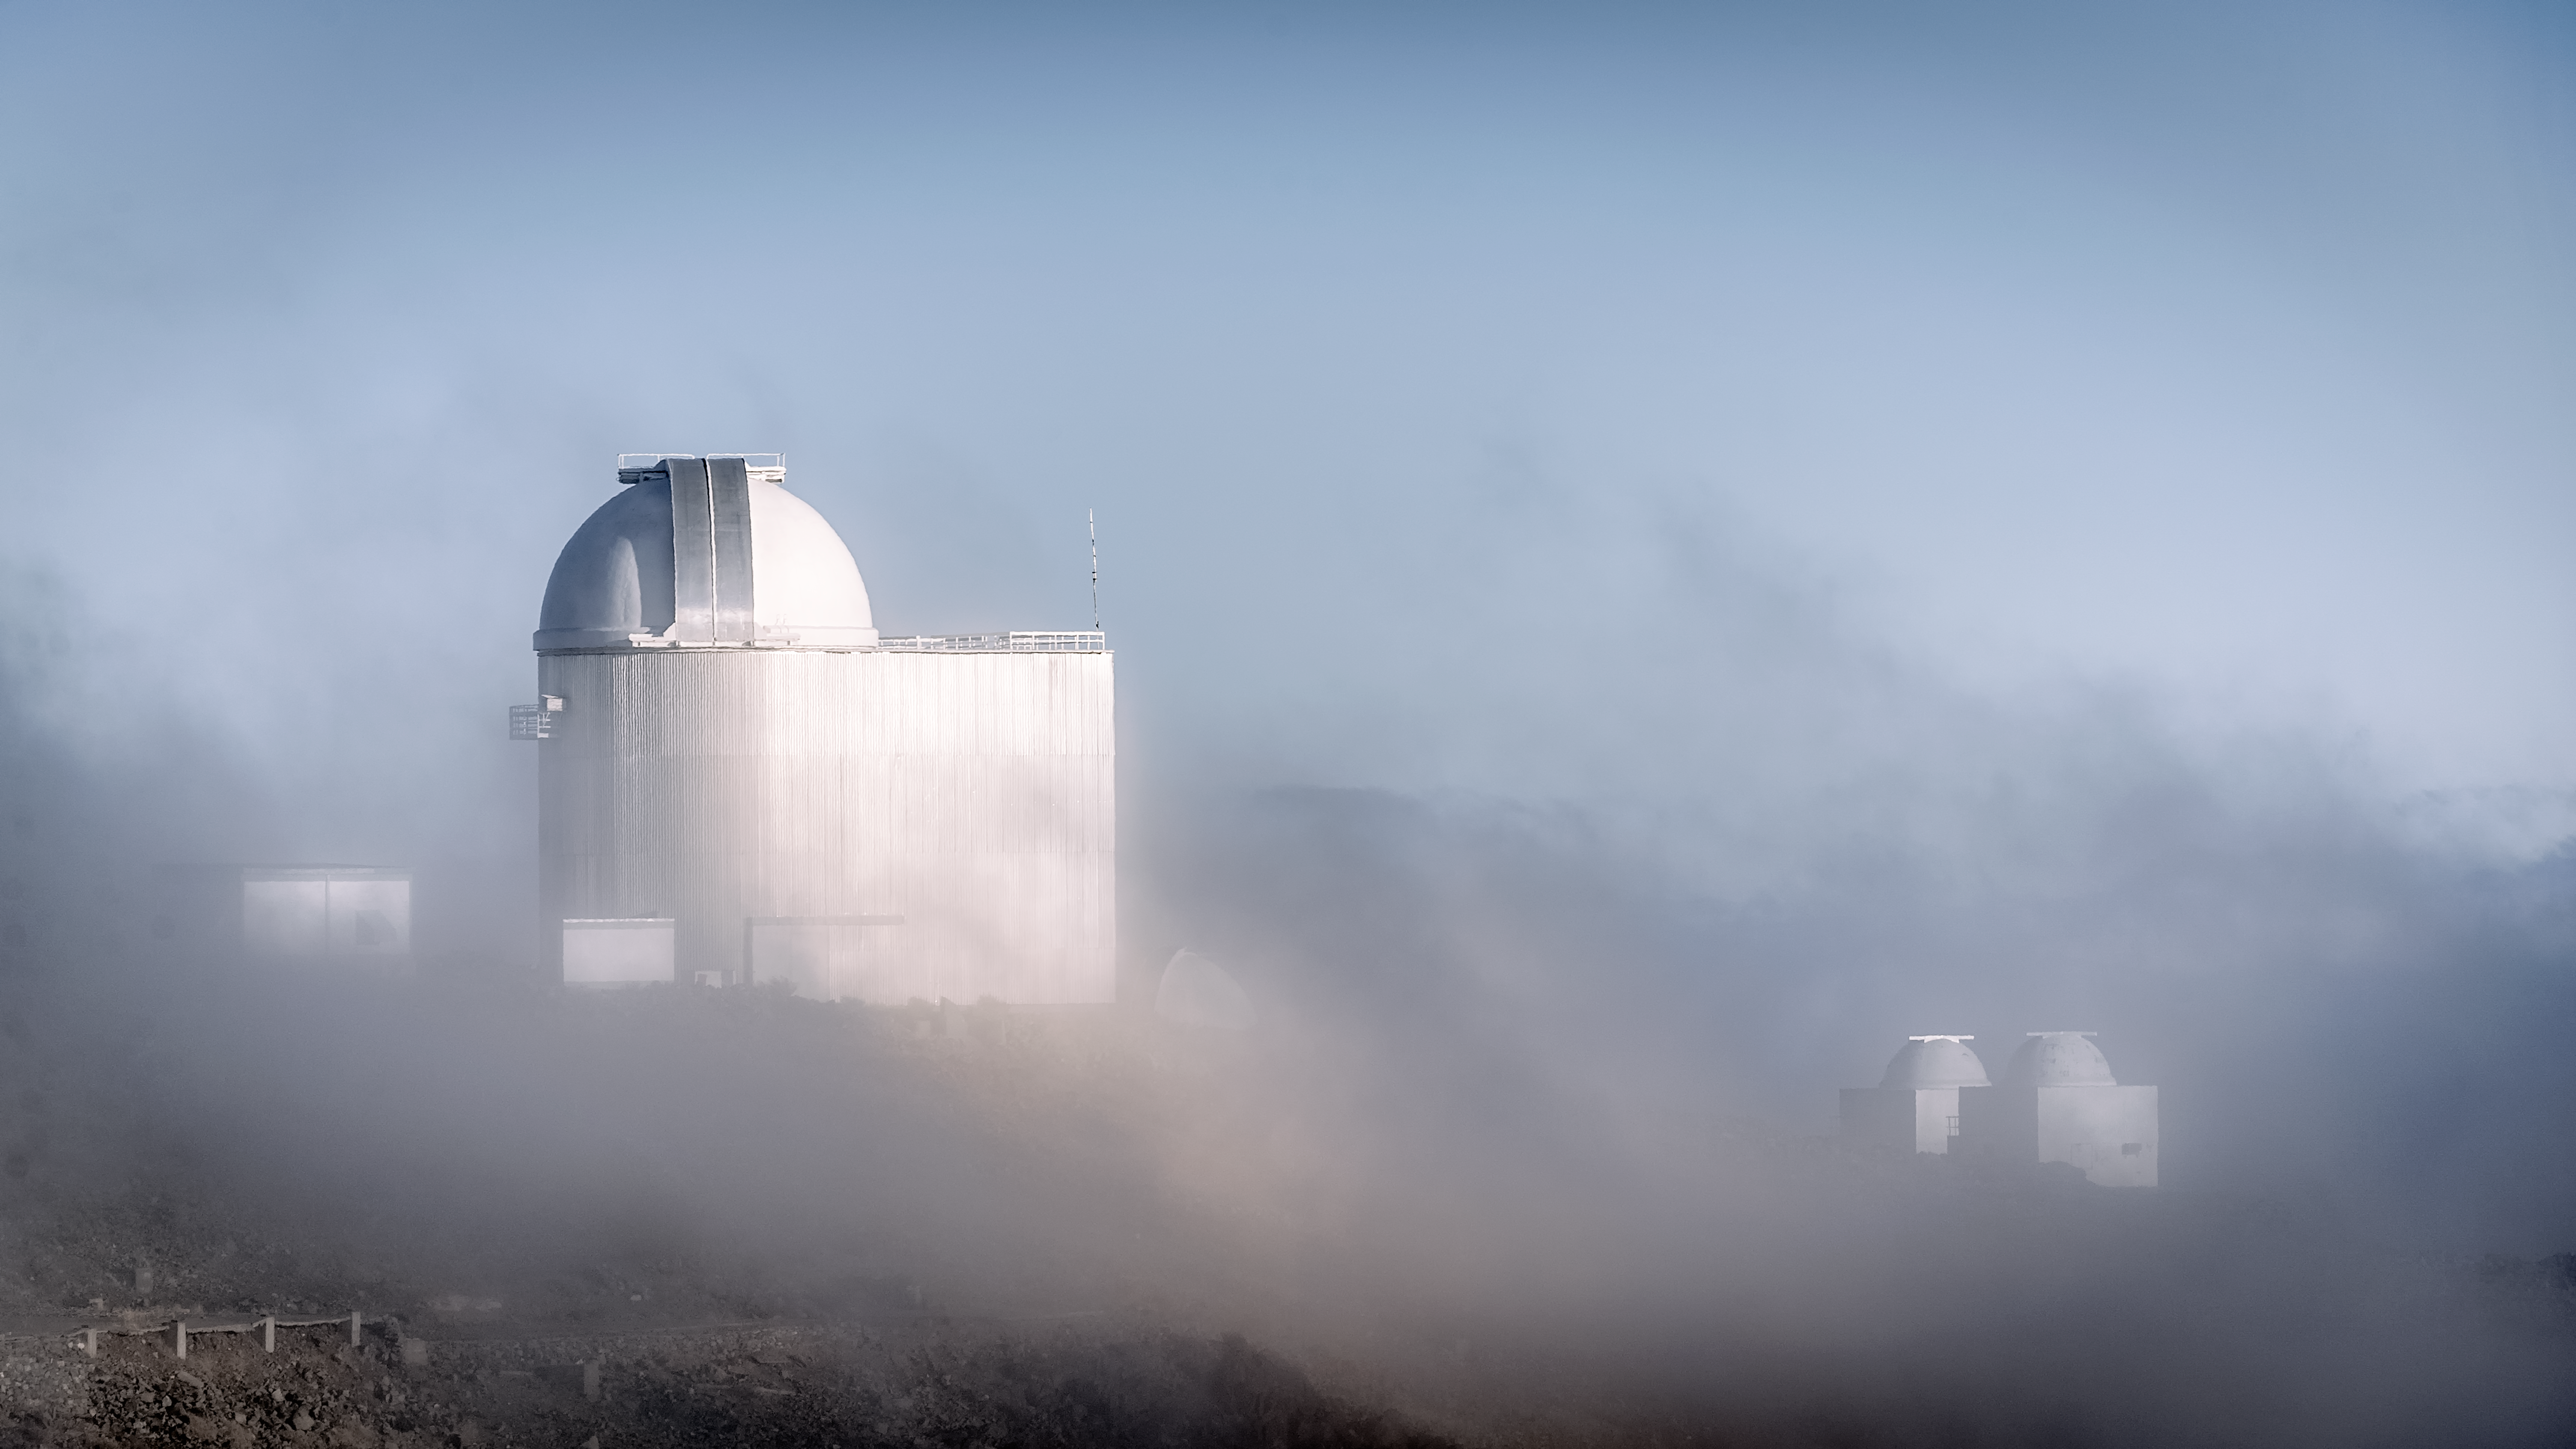

ESO 1.52-metre telescope

ESO 1.52-metre telescope shrouded in clouds at the La Silla Observatory in Chile.

Credit: B. Wilmart/ESO